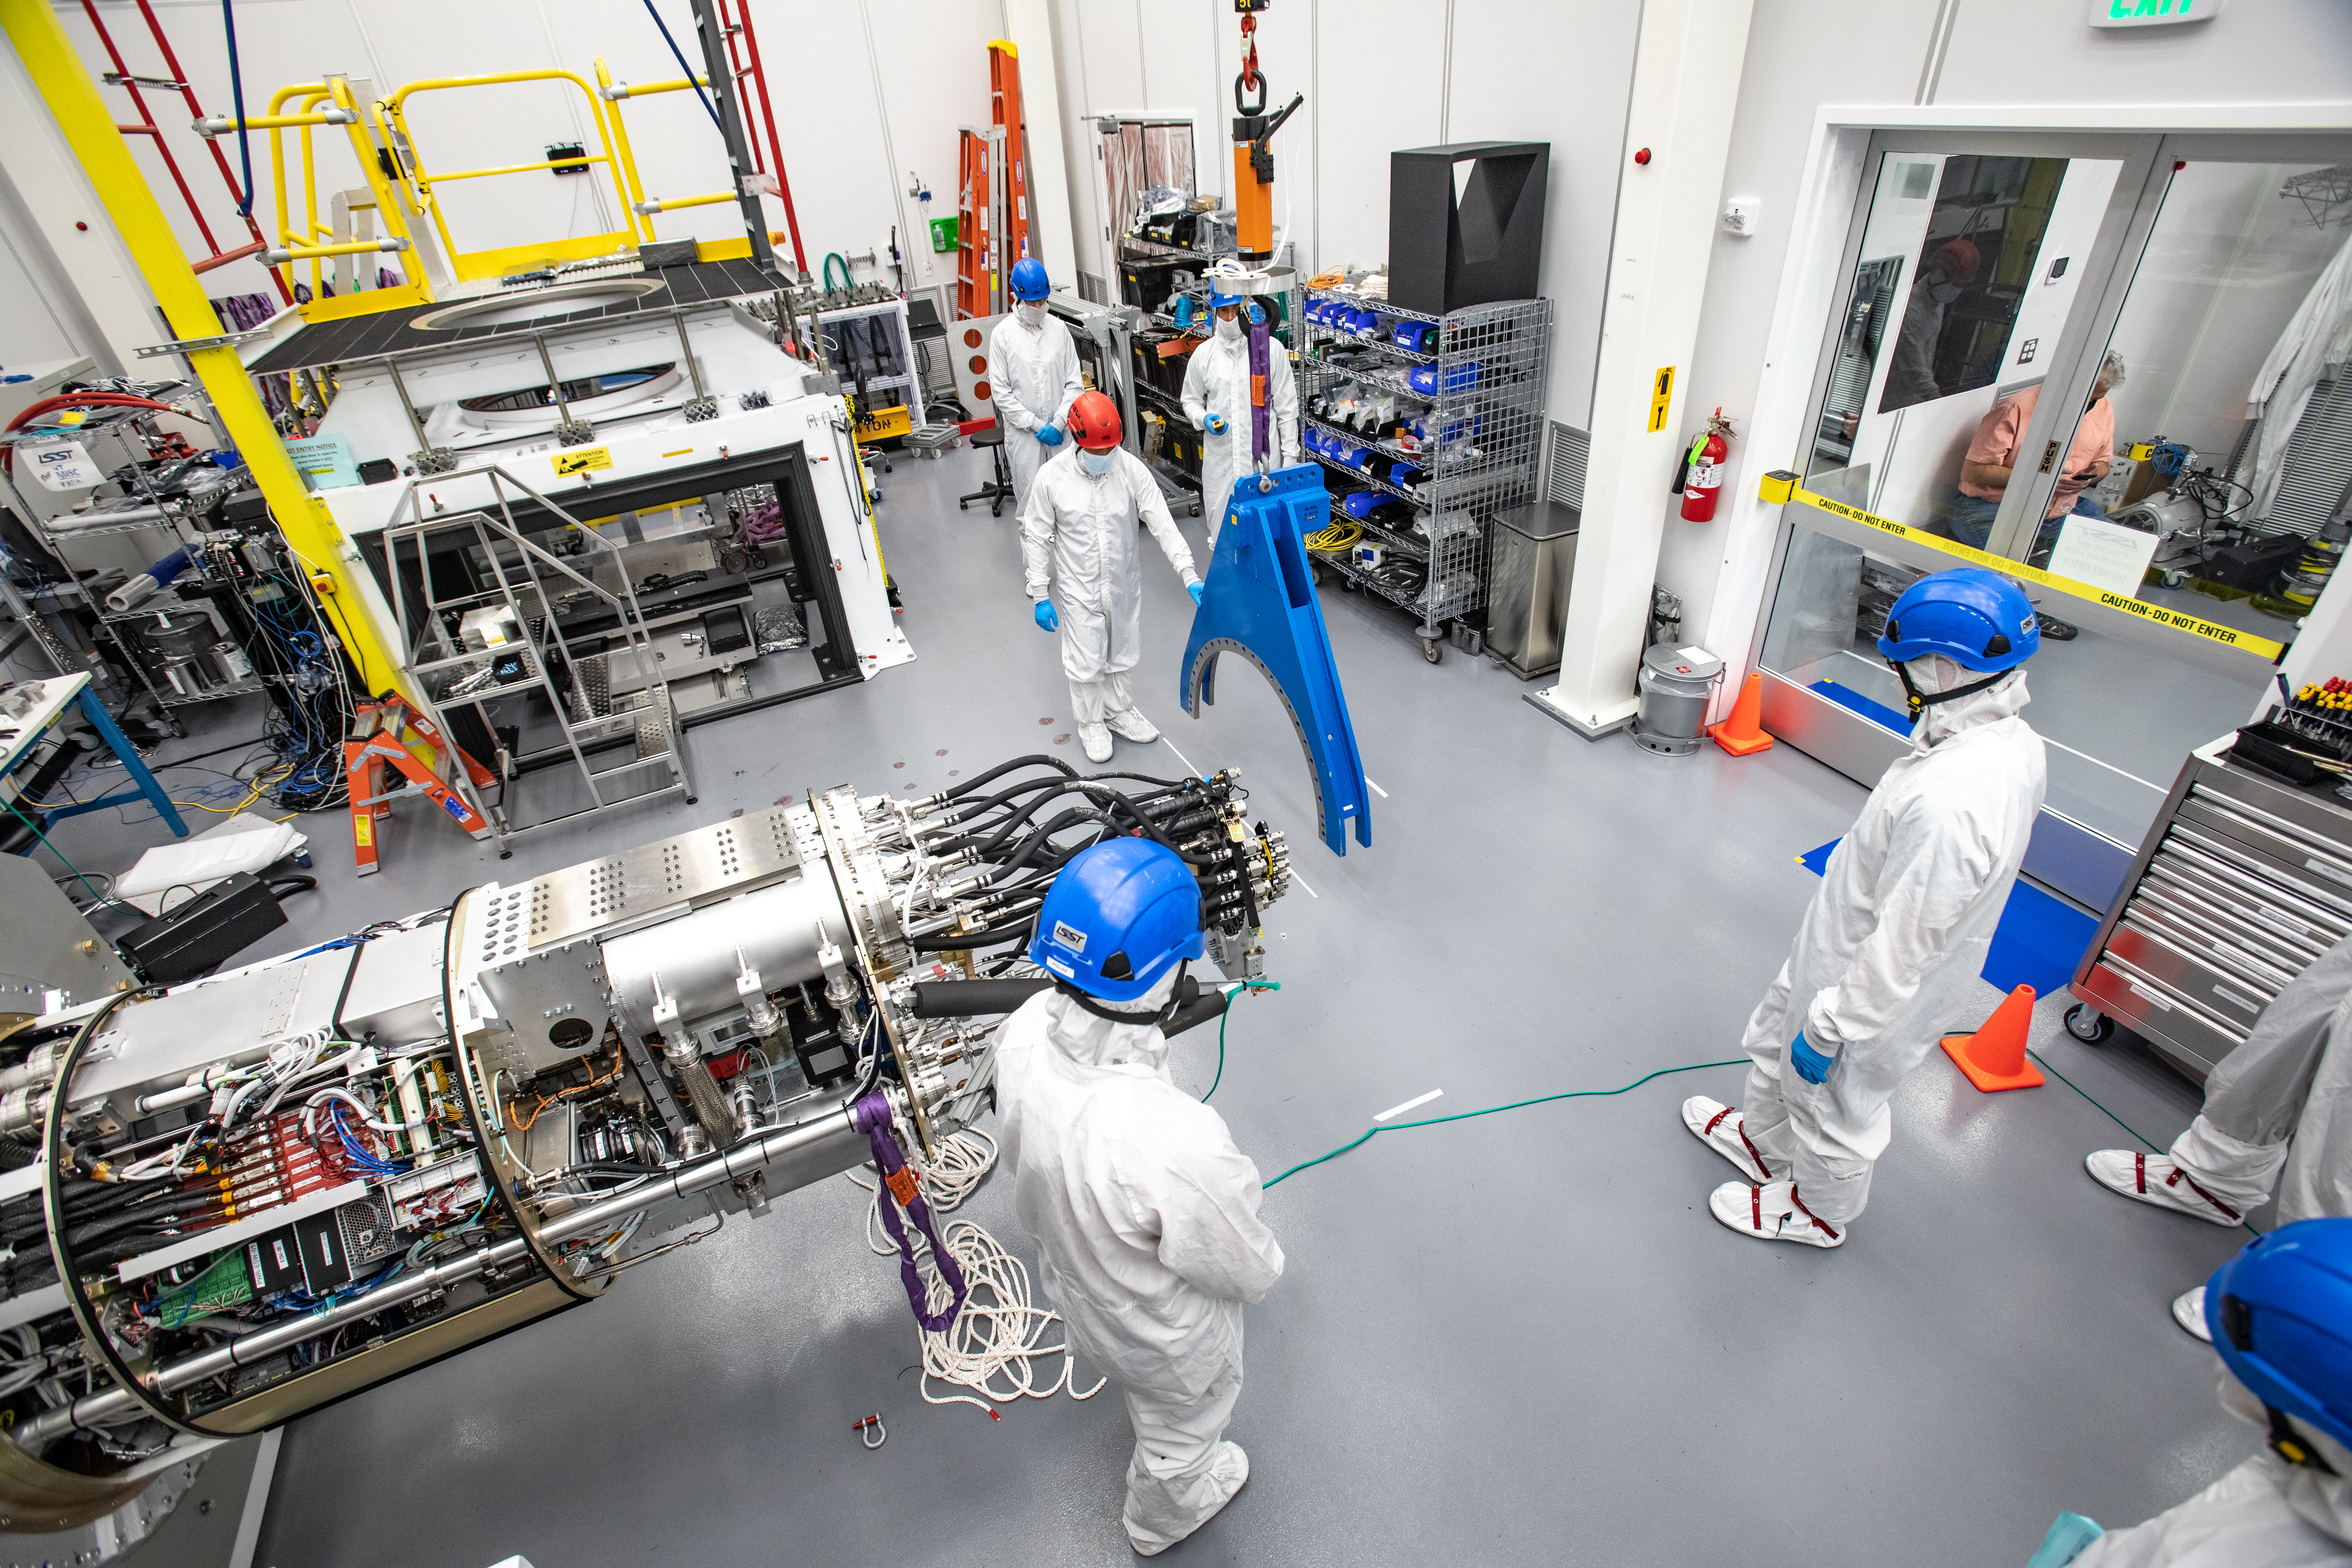

LSST Cryostat to Camera Body Lift

The LSST camera team successfully installed the cryostat to the camera body on April 8.

Credit: Jacqueline Ramseyer Orrell/SLAC National Accelerator Laboratory